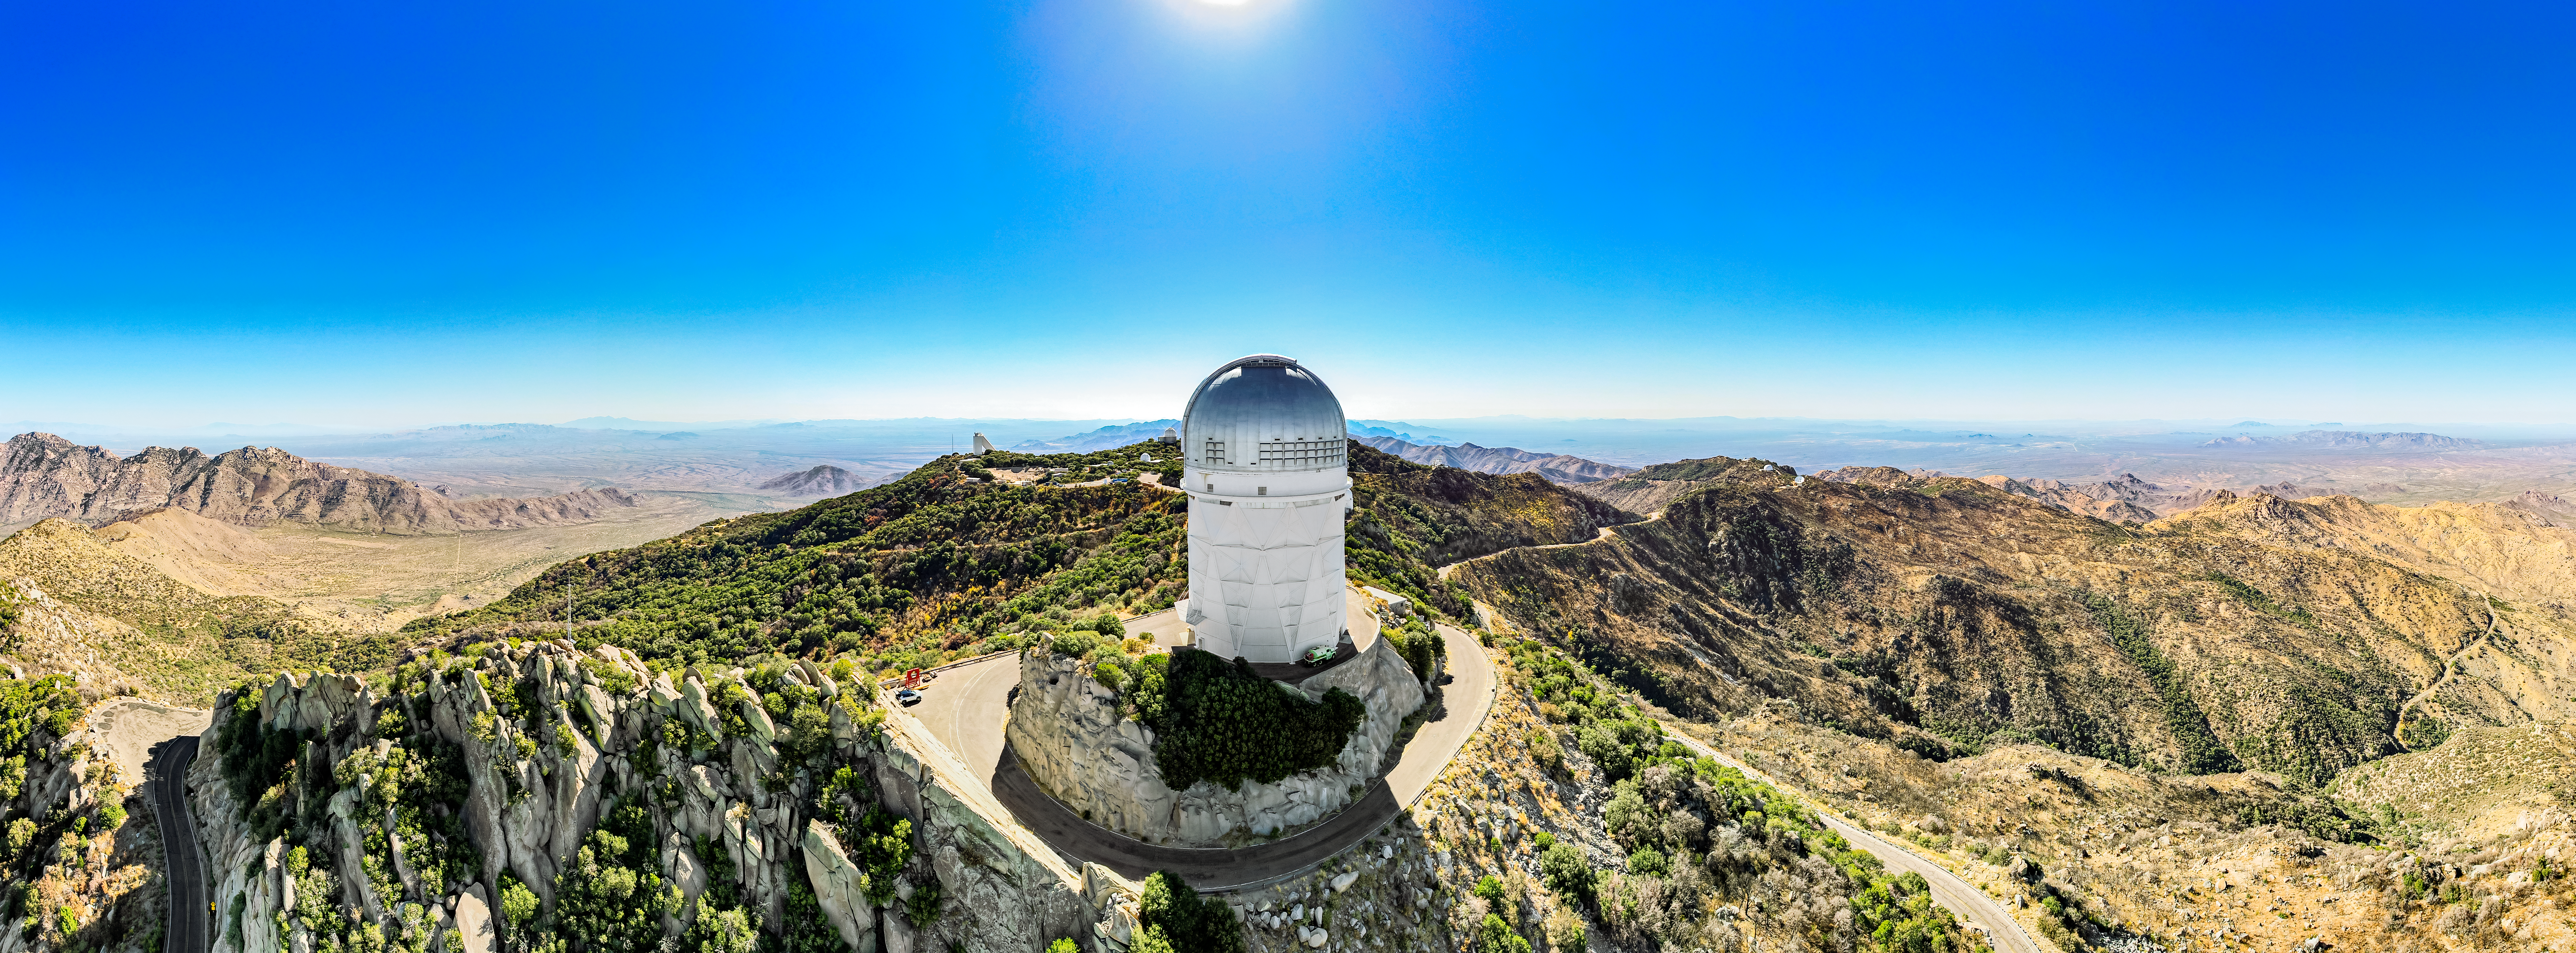

Kitt Peak National Observatory

A great view of the Nicholas U. Mayall 4-meter Telescope at Kitt Peak National Observatory.

Credit: NOIRLab/NSF/AURA/P. Marenfeld